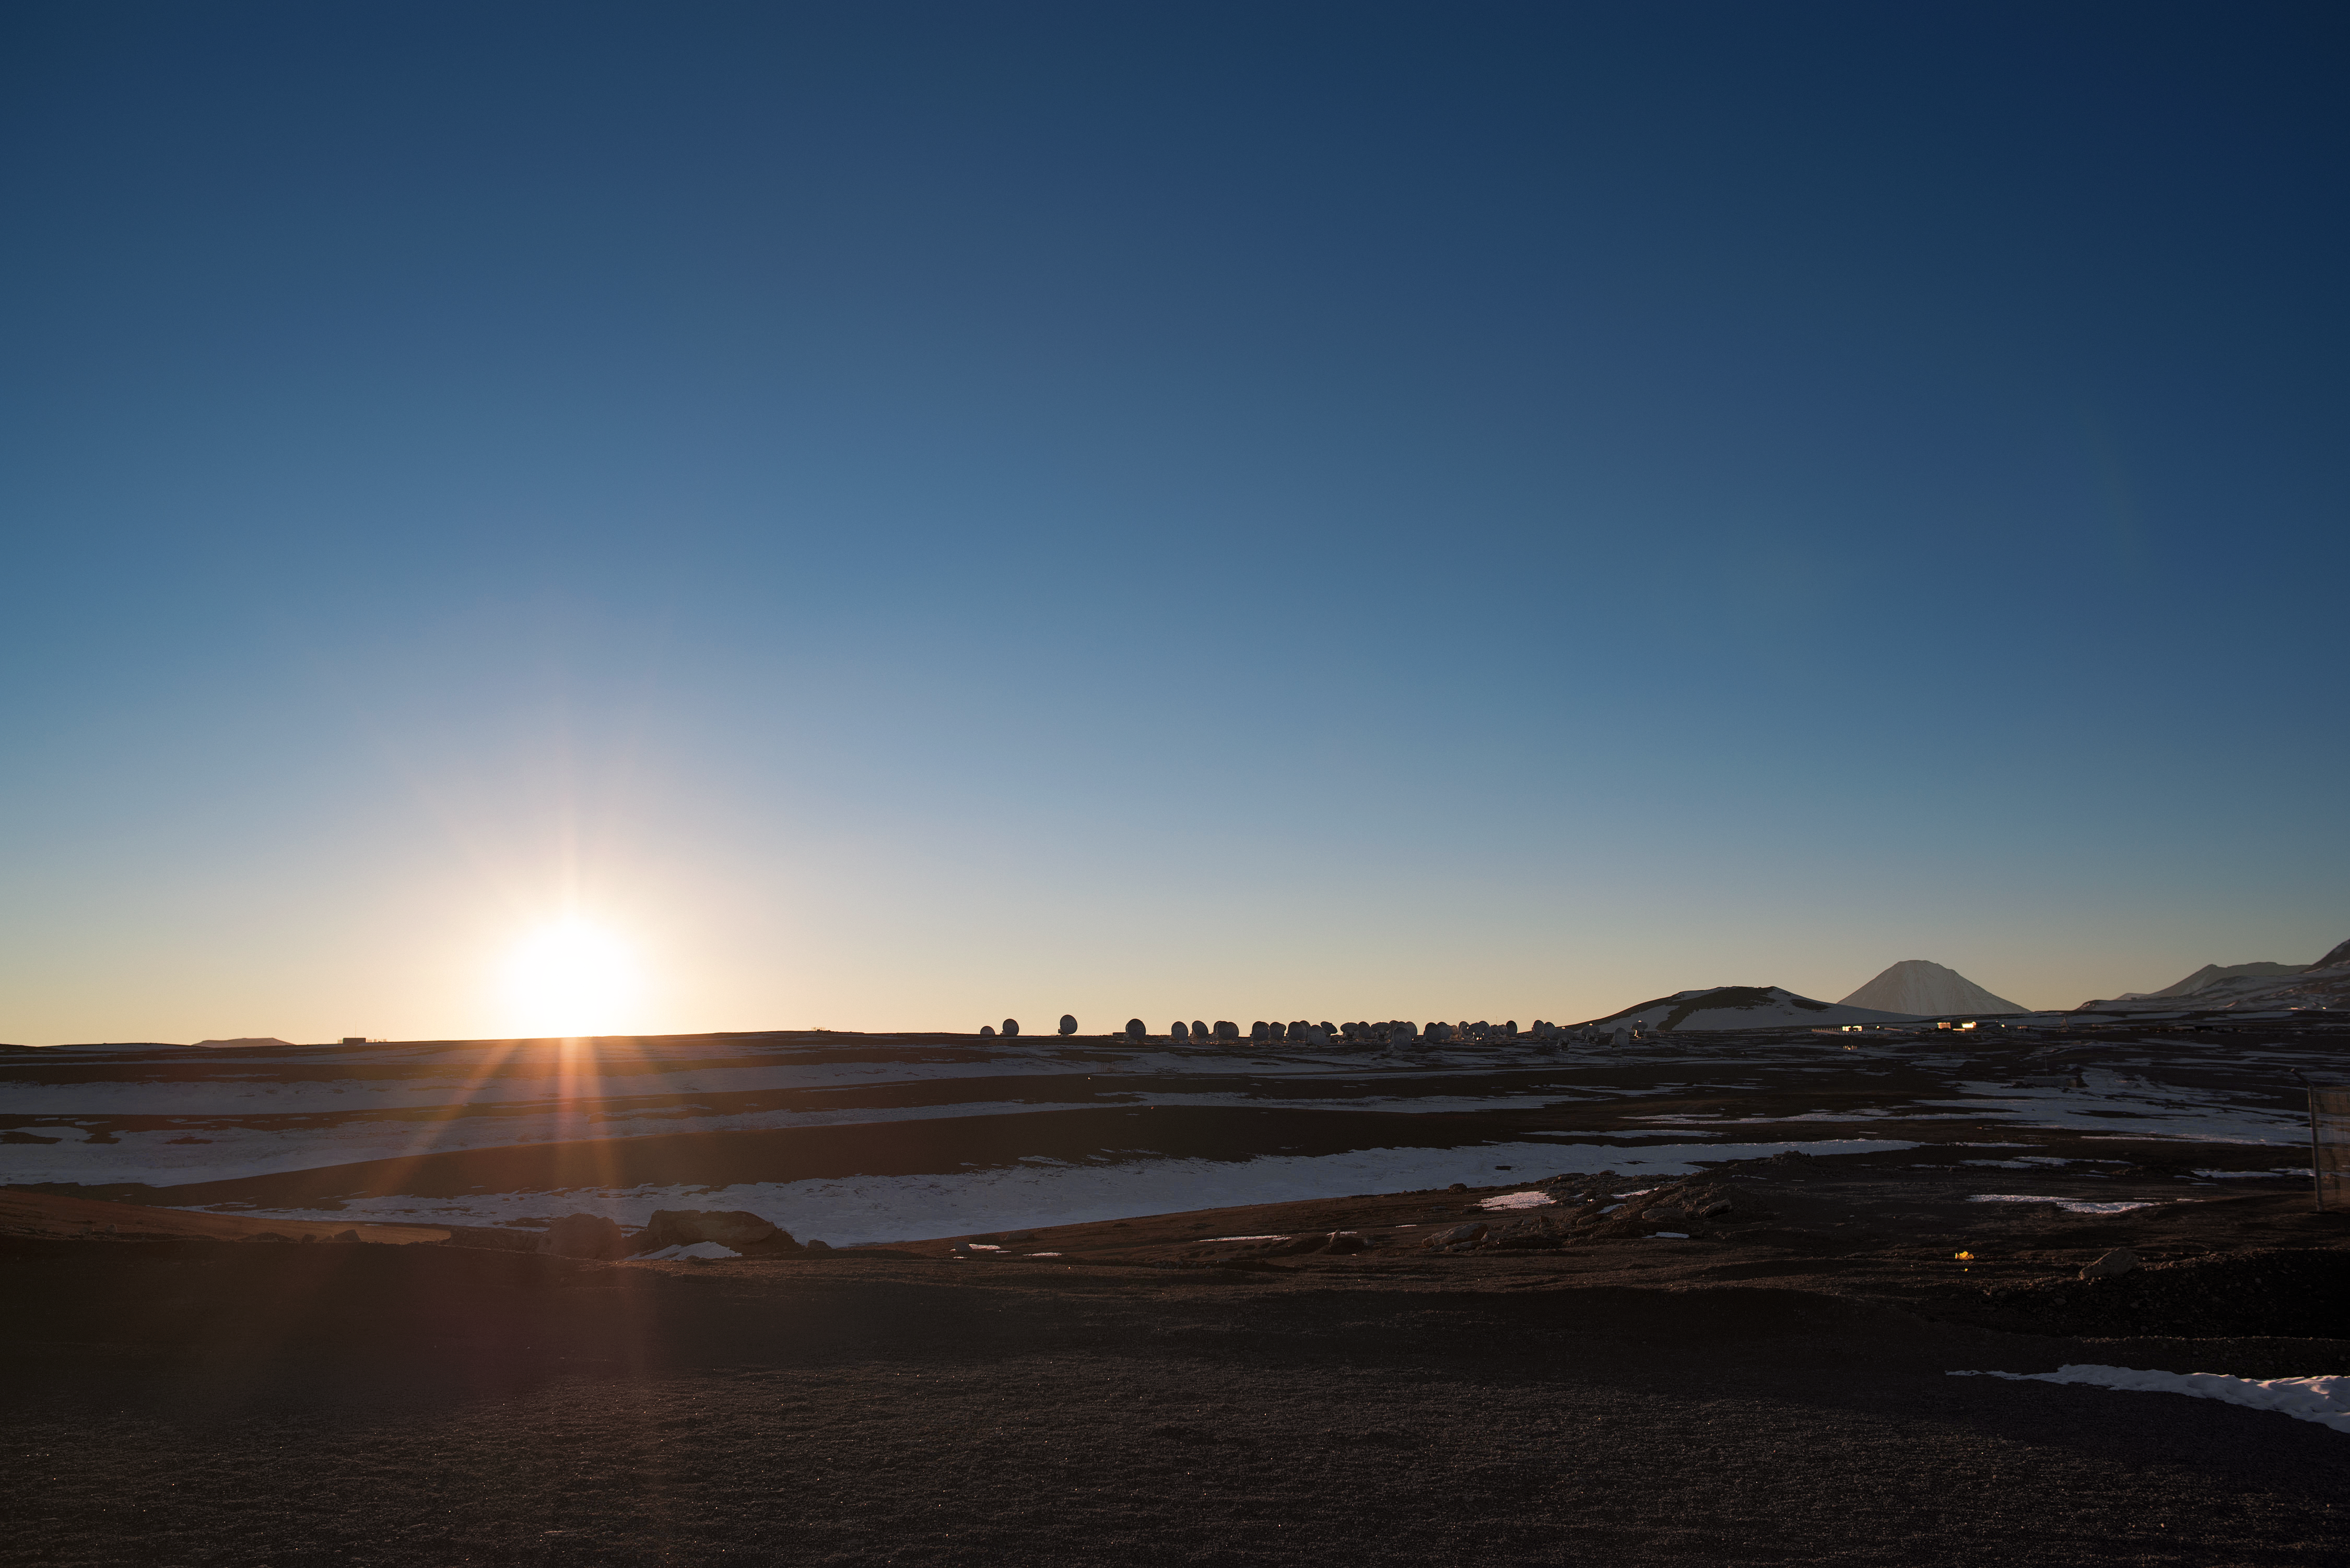

Chajnantor plateau at daybreak

The Sun hangs tentatively on the horizon across the Chajnantor plateau, where the antennas of ALMA appear in silhouette.

Credit: J. Busqué/ESO